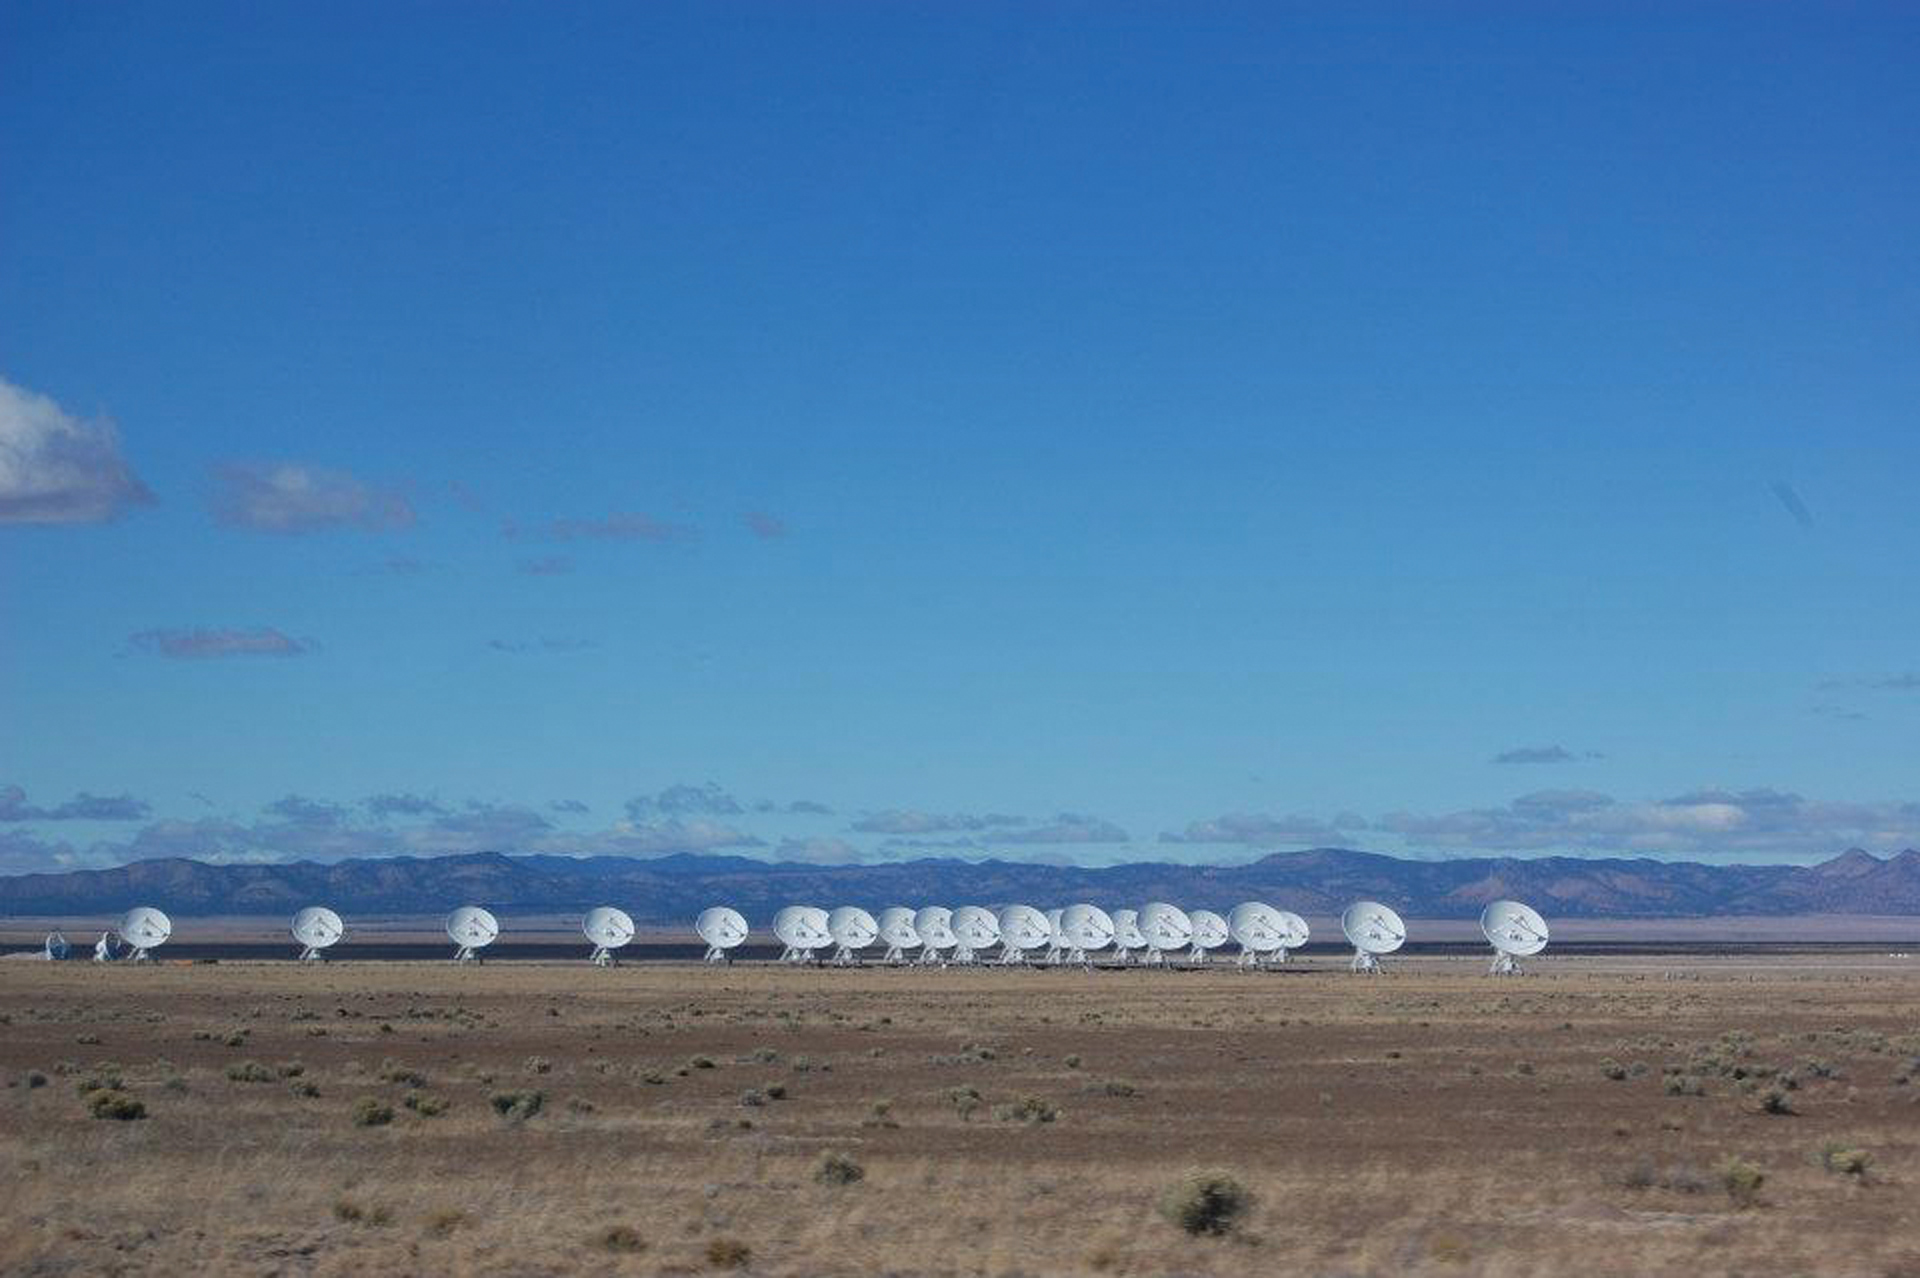

VLA from a Distance

The Very Large Array sits on the Plains of San Agustin in New Mexico at an elevation of over 7,000 feet. Its 27 25-meter dish antennas can be seen for miles across the desert.

Credit: P. Murphy, NRAO/AUI/NSF